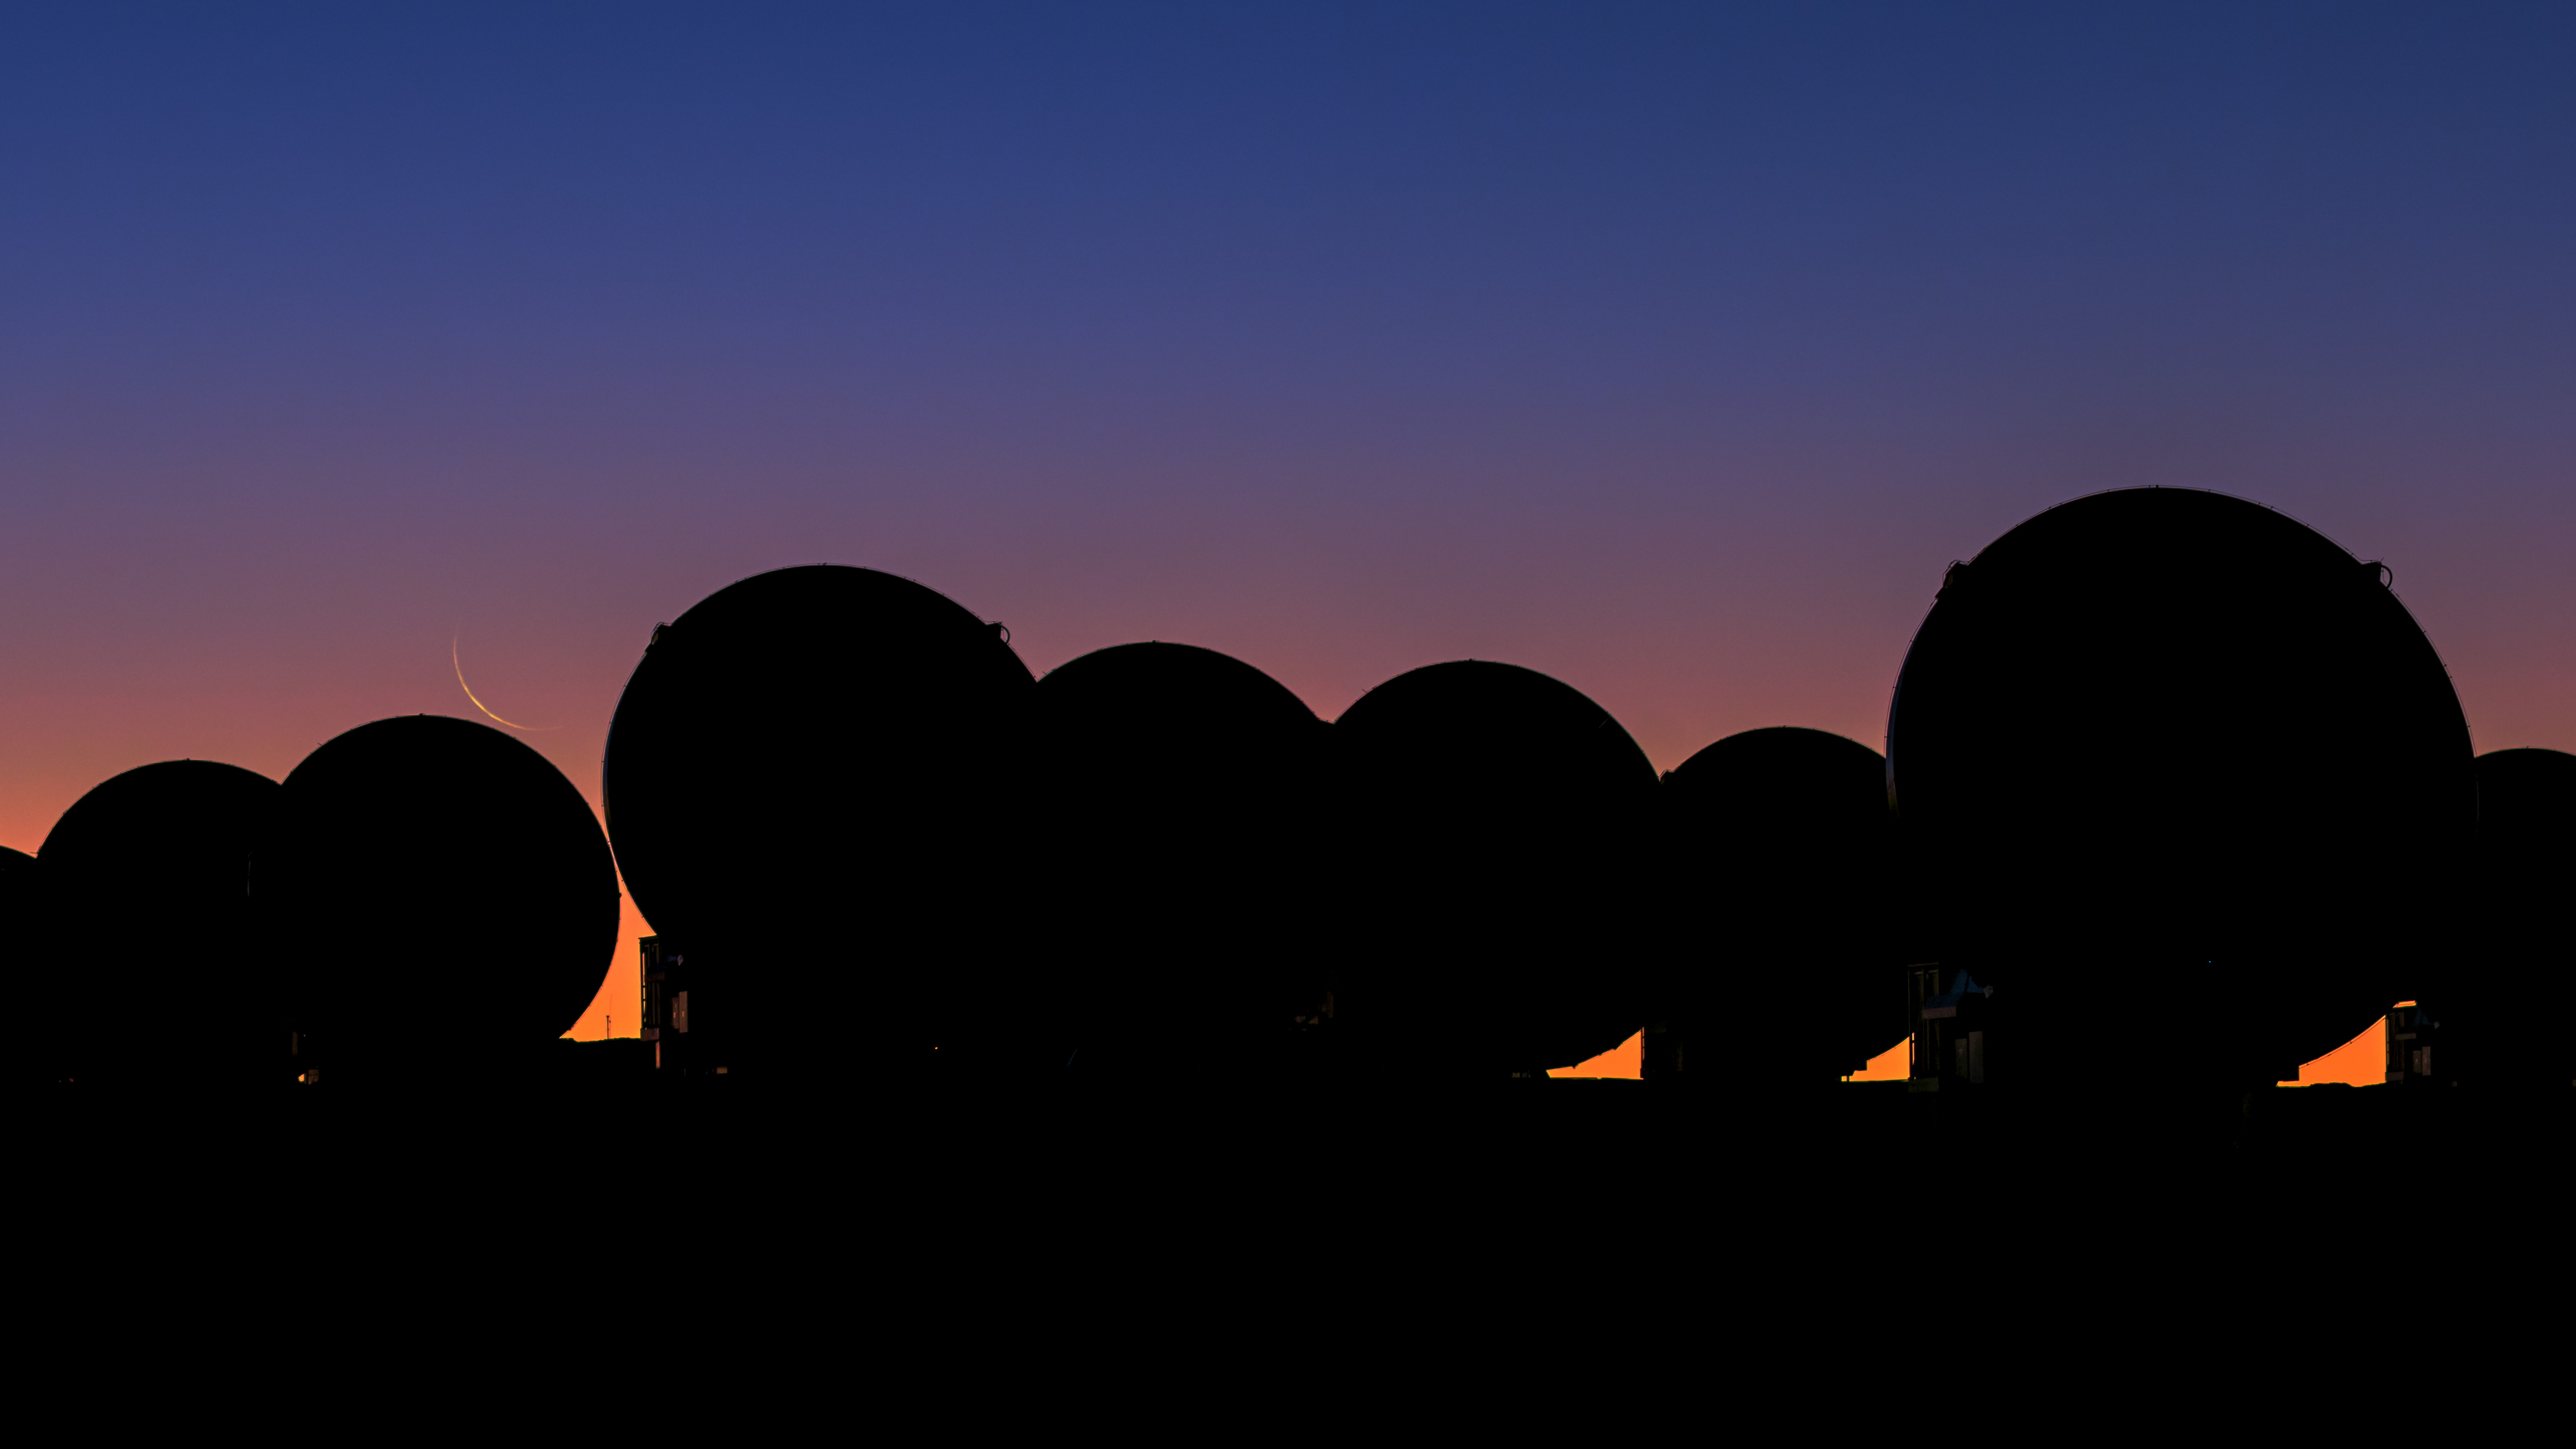

ALMA, showing a thin crescent Moon at sunset

ALMA, showing a thin crescent Moon at sunset.

Credit: B. Tafreshi (ESO)